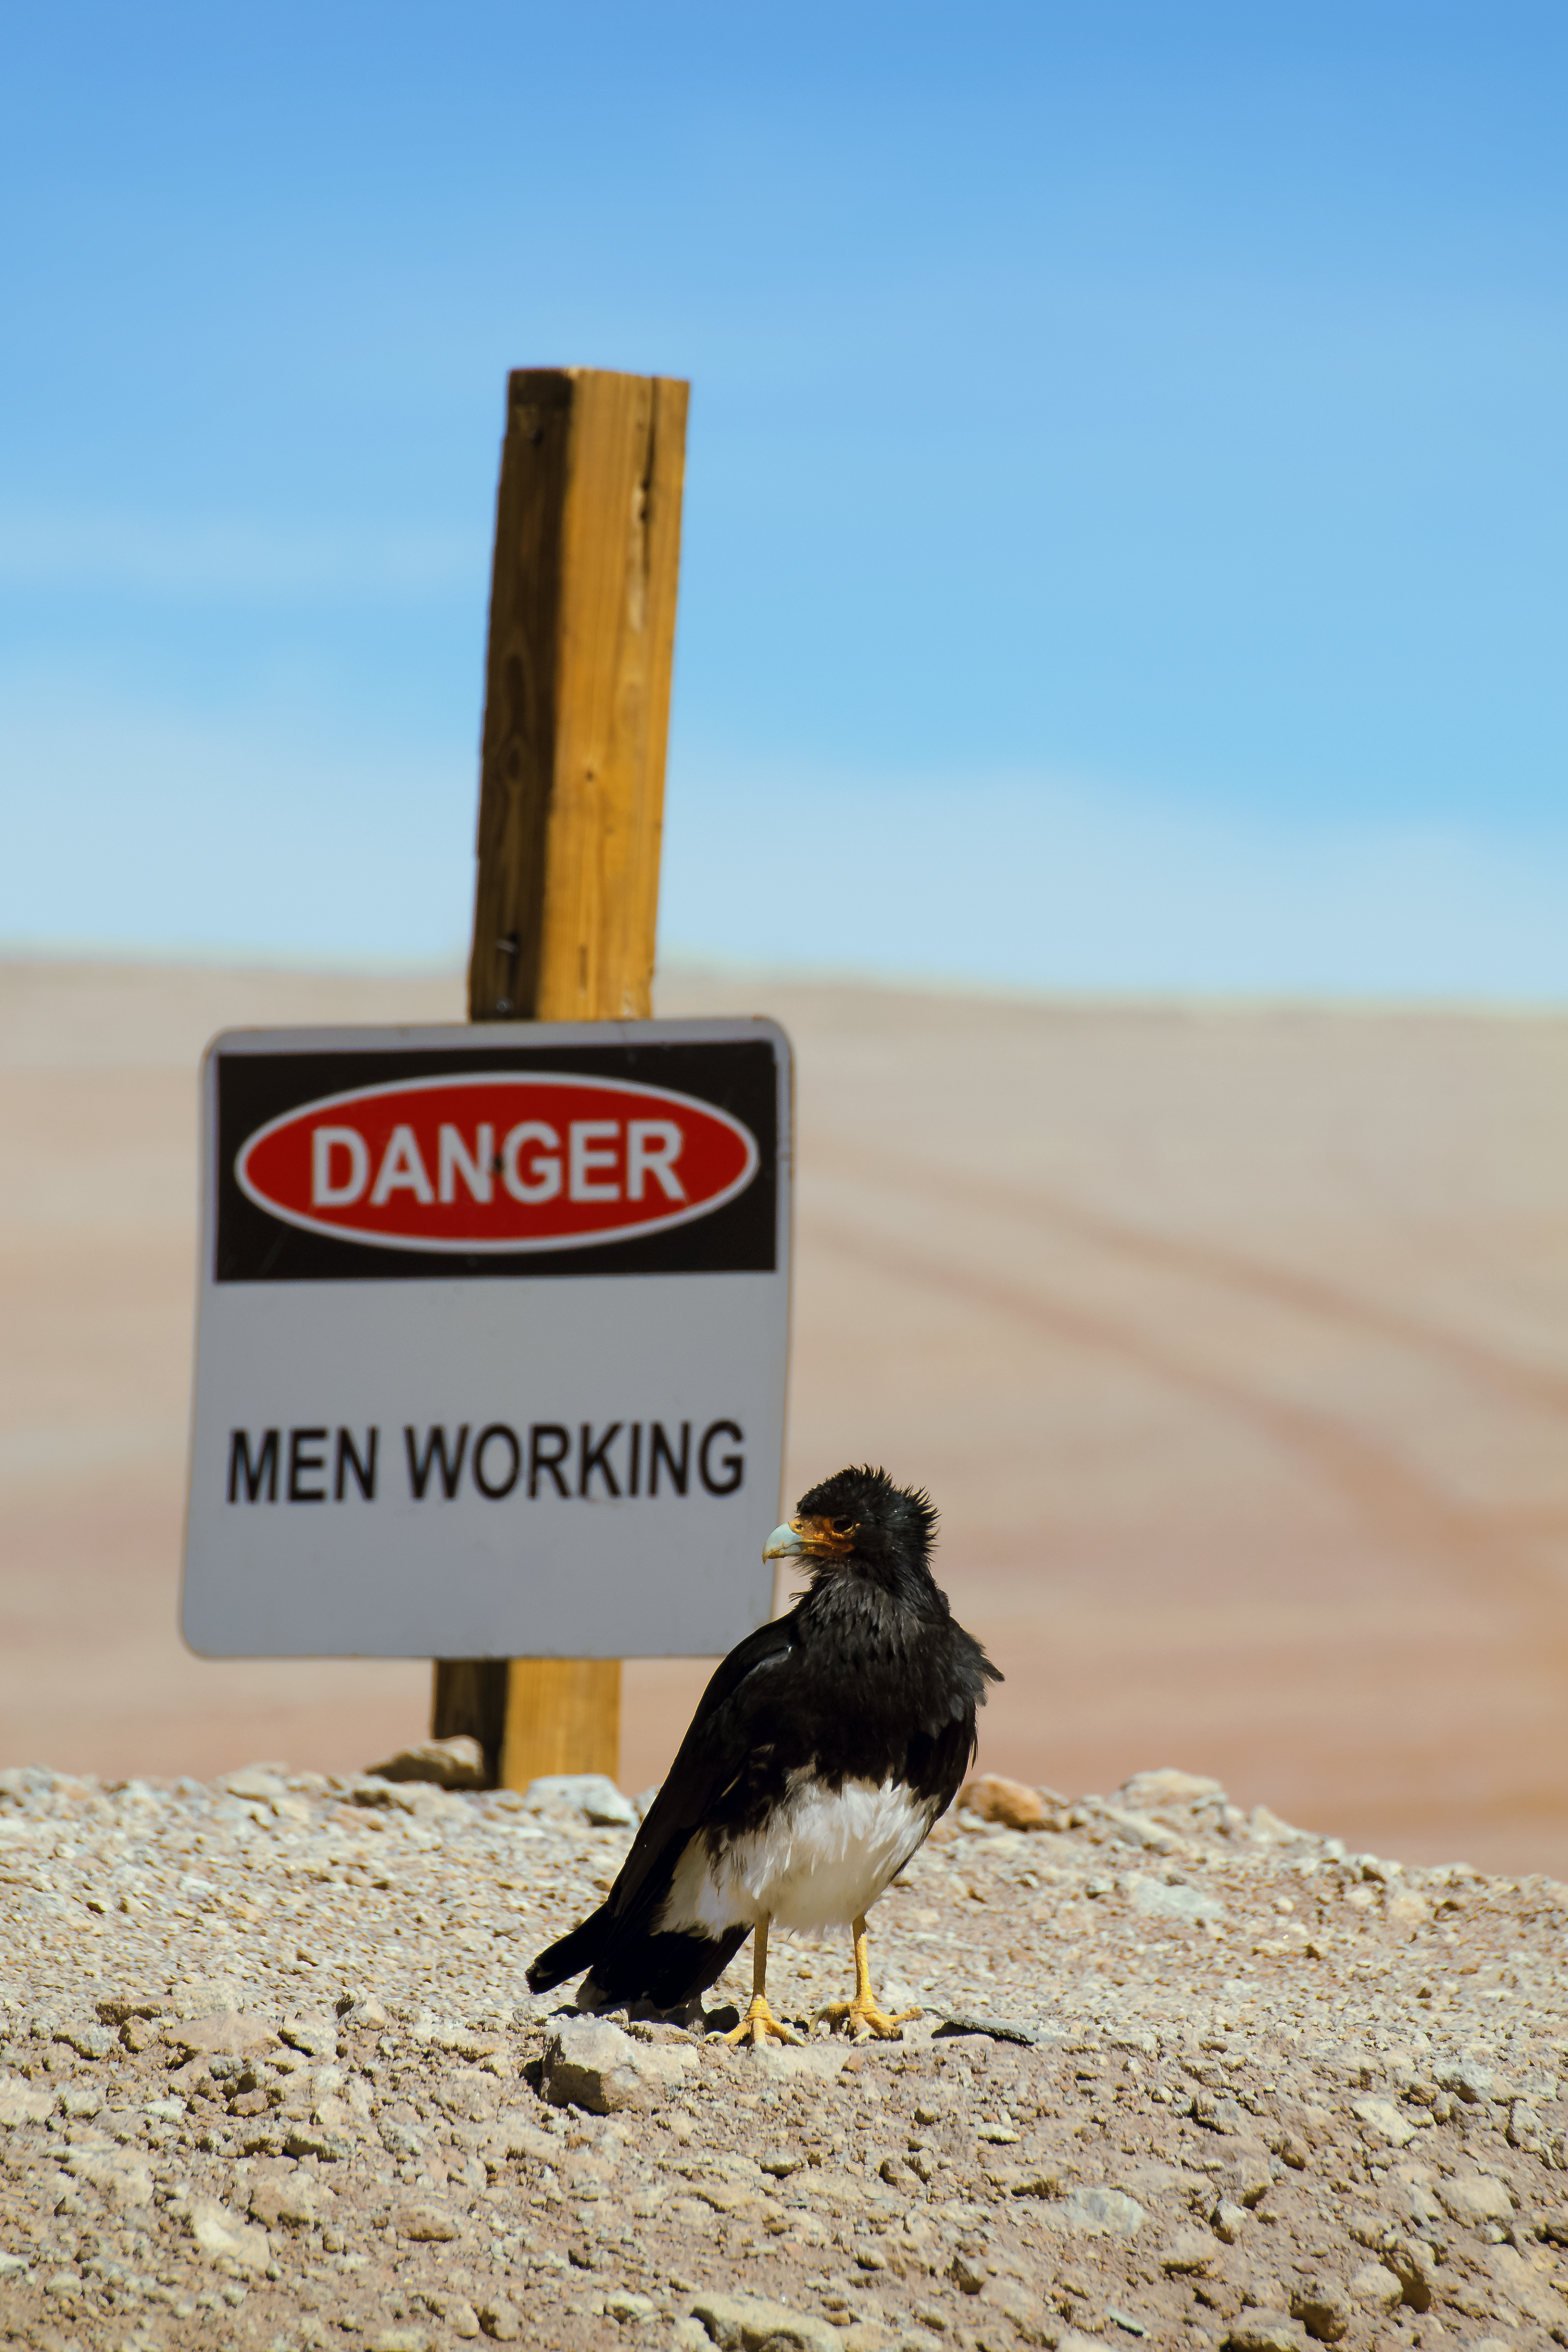

Relaxed carancho

This carancho does not seem to be worried at all by the sign behind him.

The southern crested caracara, also known as the southern caracara or carancho, is a bird of prey and a common sight in all open plains in the Atacama Desert.

Credit: S. Otarola/ESO